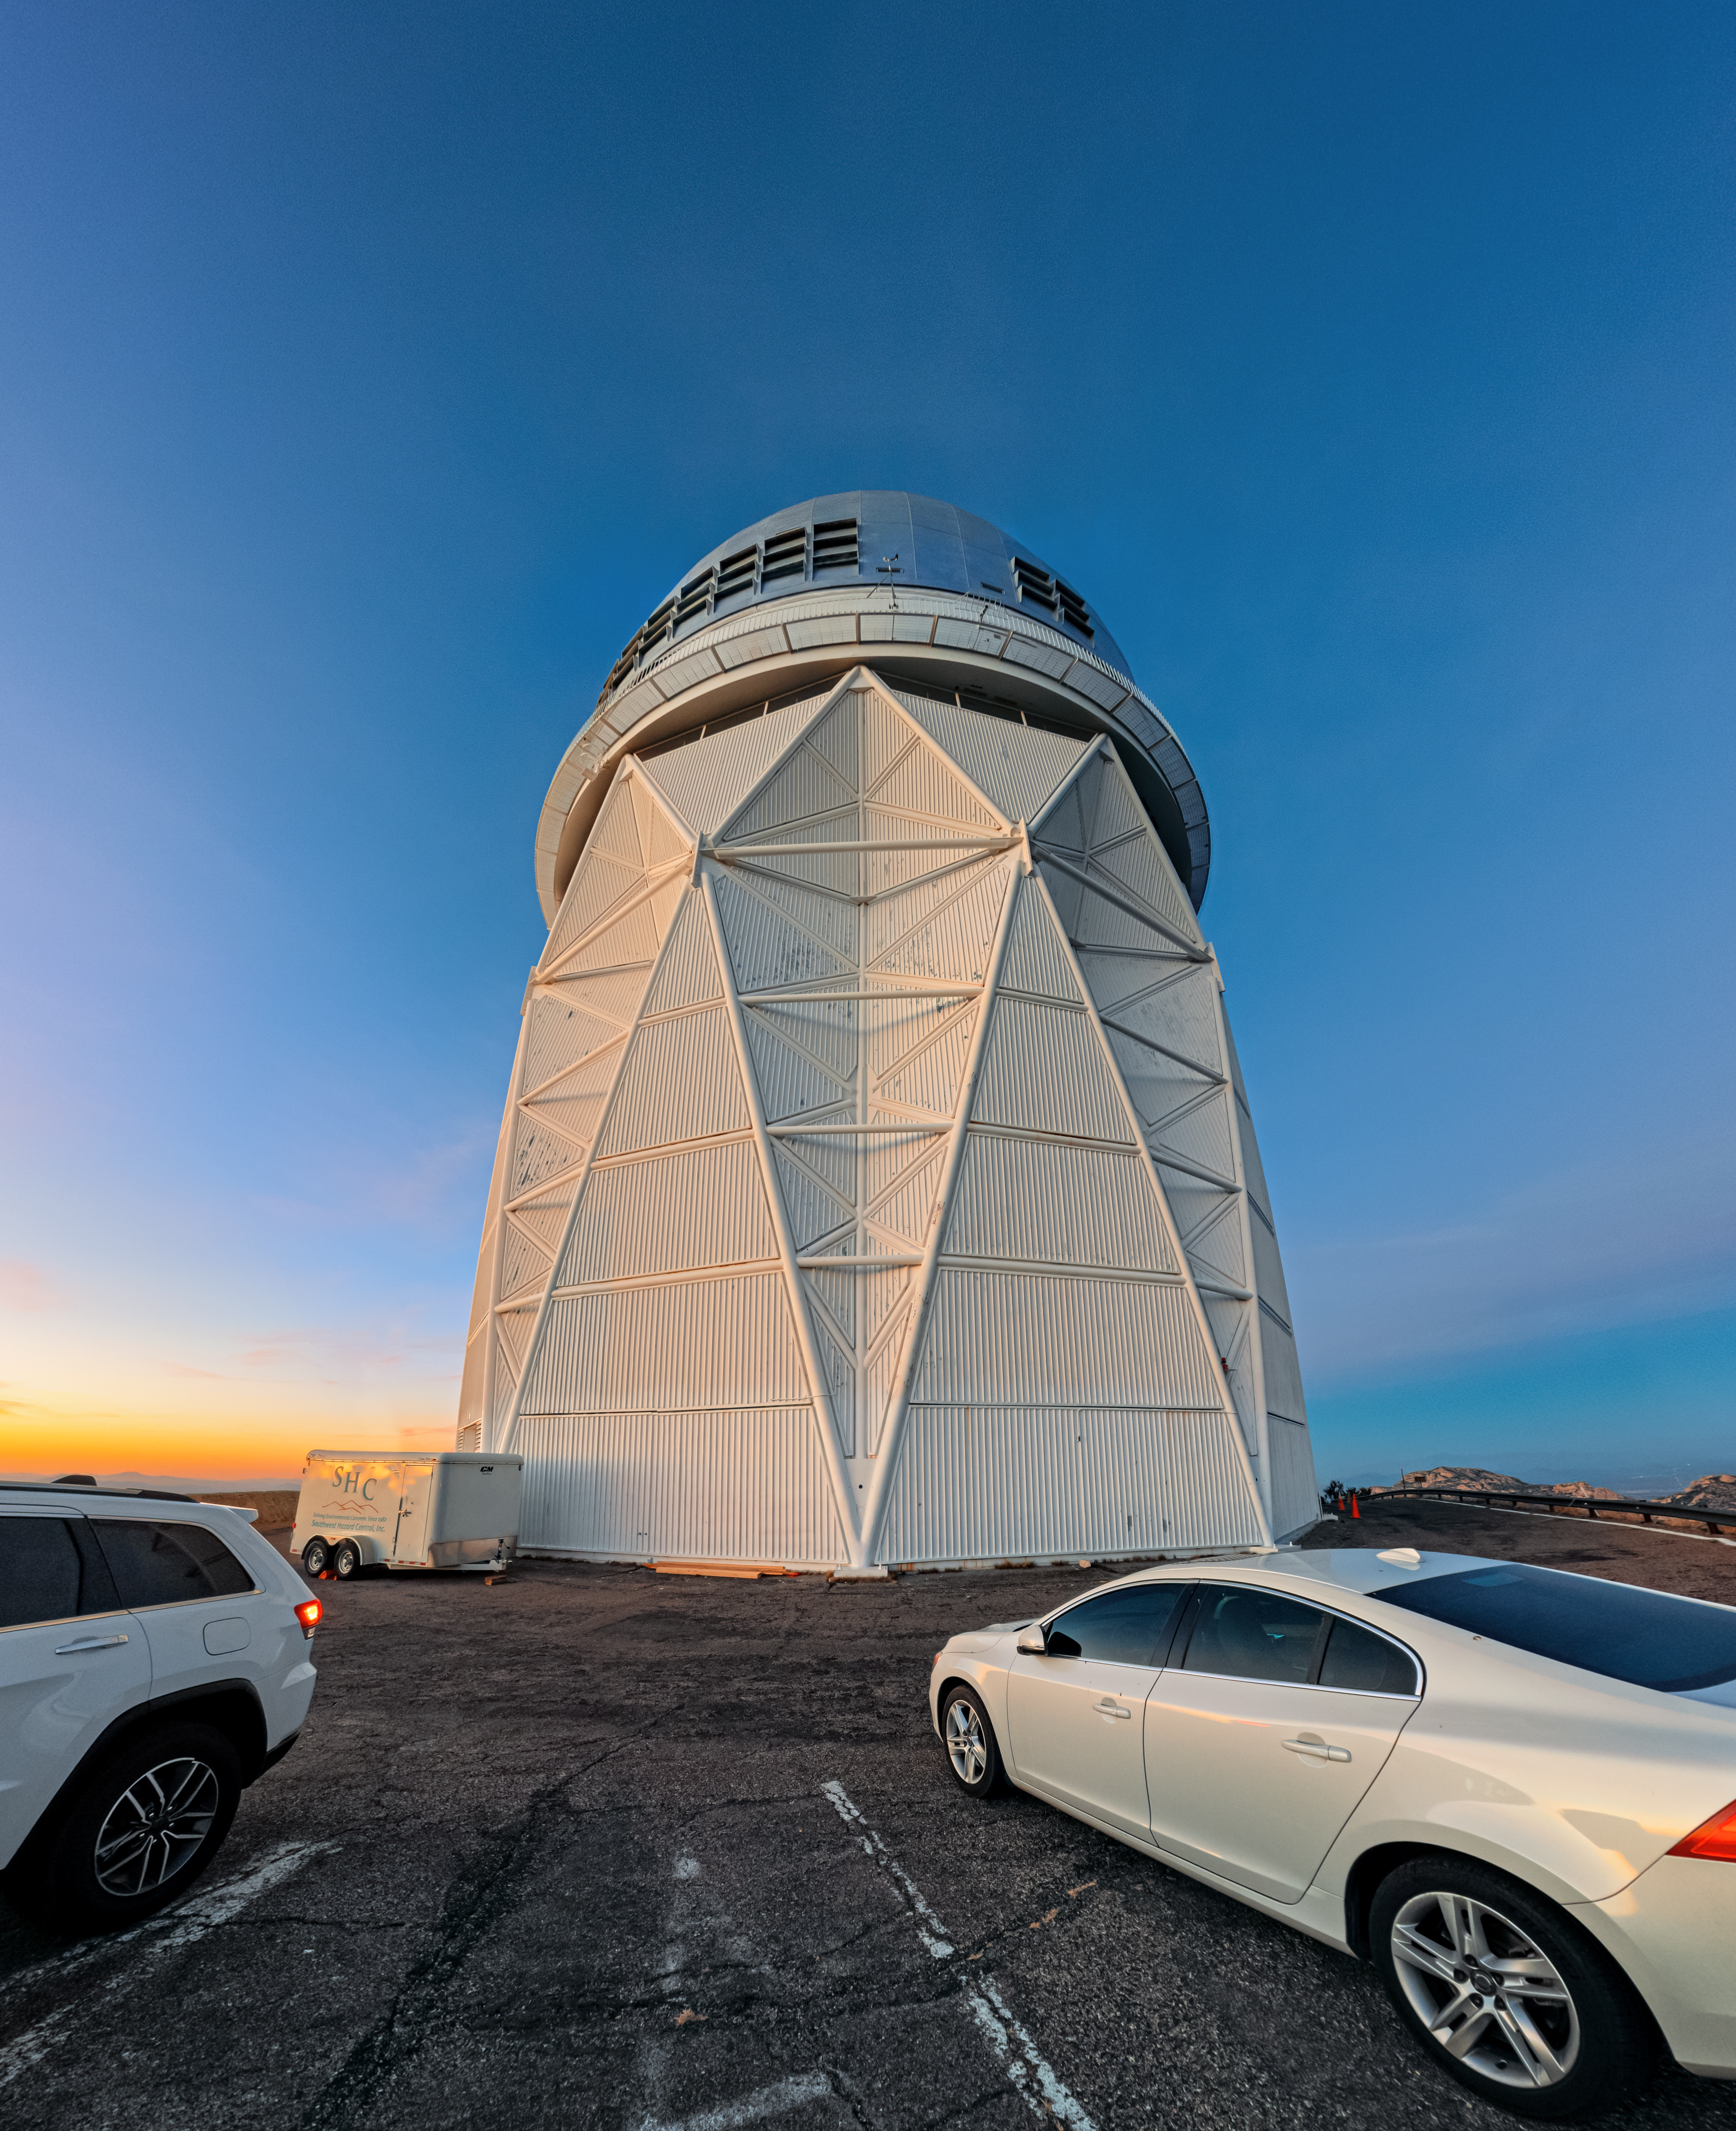

Nicholas U. Mayall 4-meter Telescope at Kitt Peak National Observatory

The U.S. National Science Foundation Nicholas U. Mayall 4-meter Telescope at Kitt Peak National Observatory (KPNO), a Program of NSF NOIRLab. The Mayall houses the Dark Energy Spectroscopic Instrument (DESI).

Credit: KPNO/NOIRLab/NSF/AURA/P. Horálek (Institute of Physics in Opava)